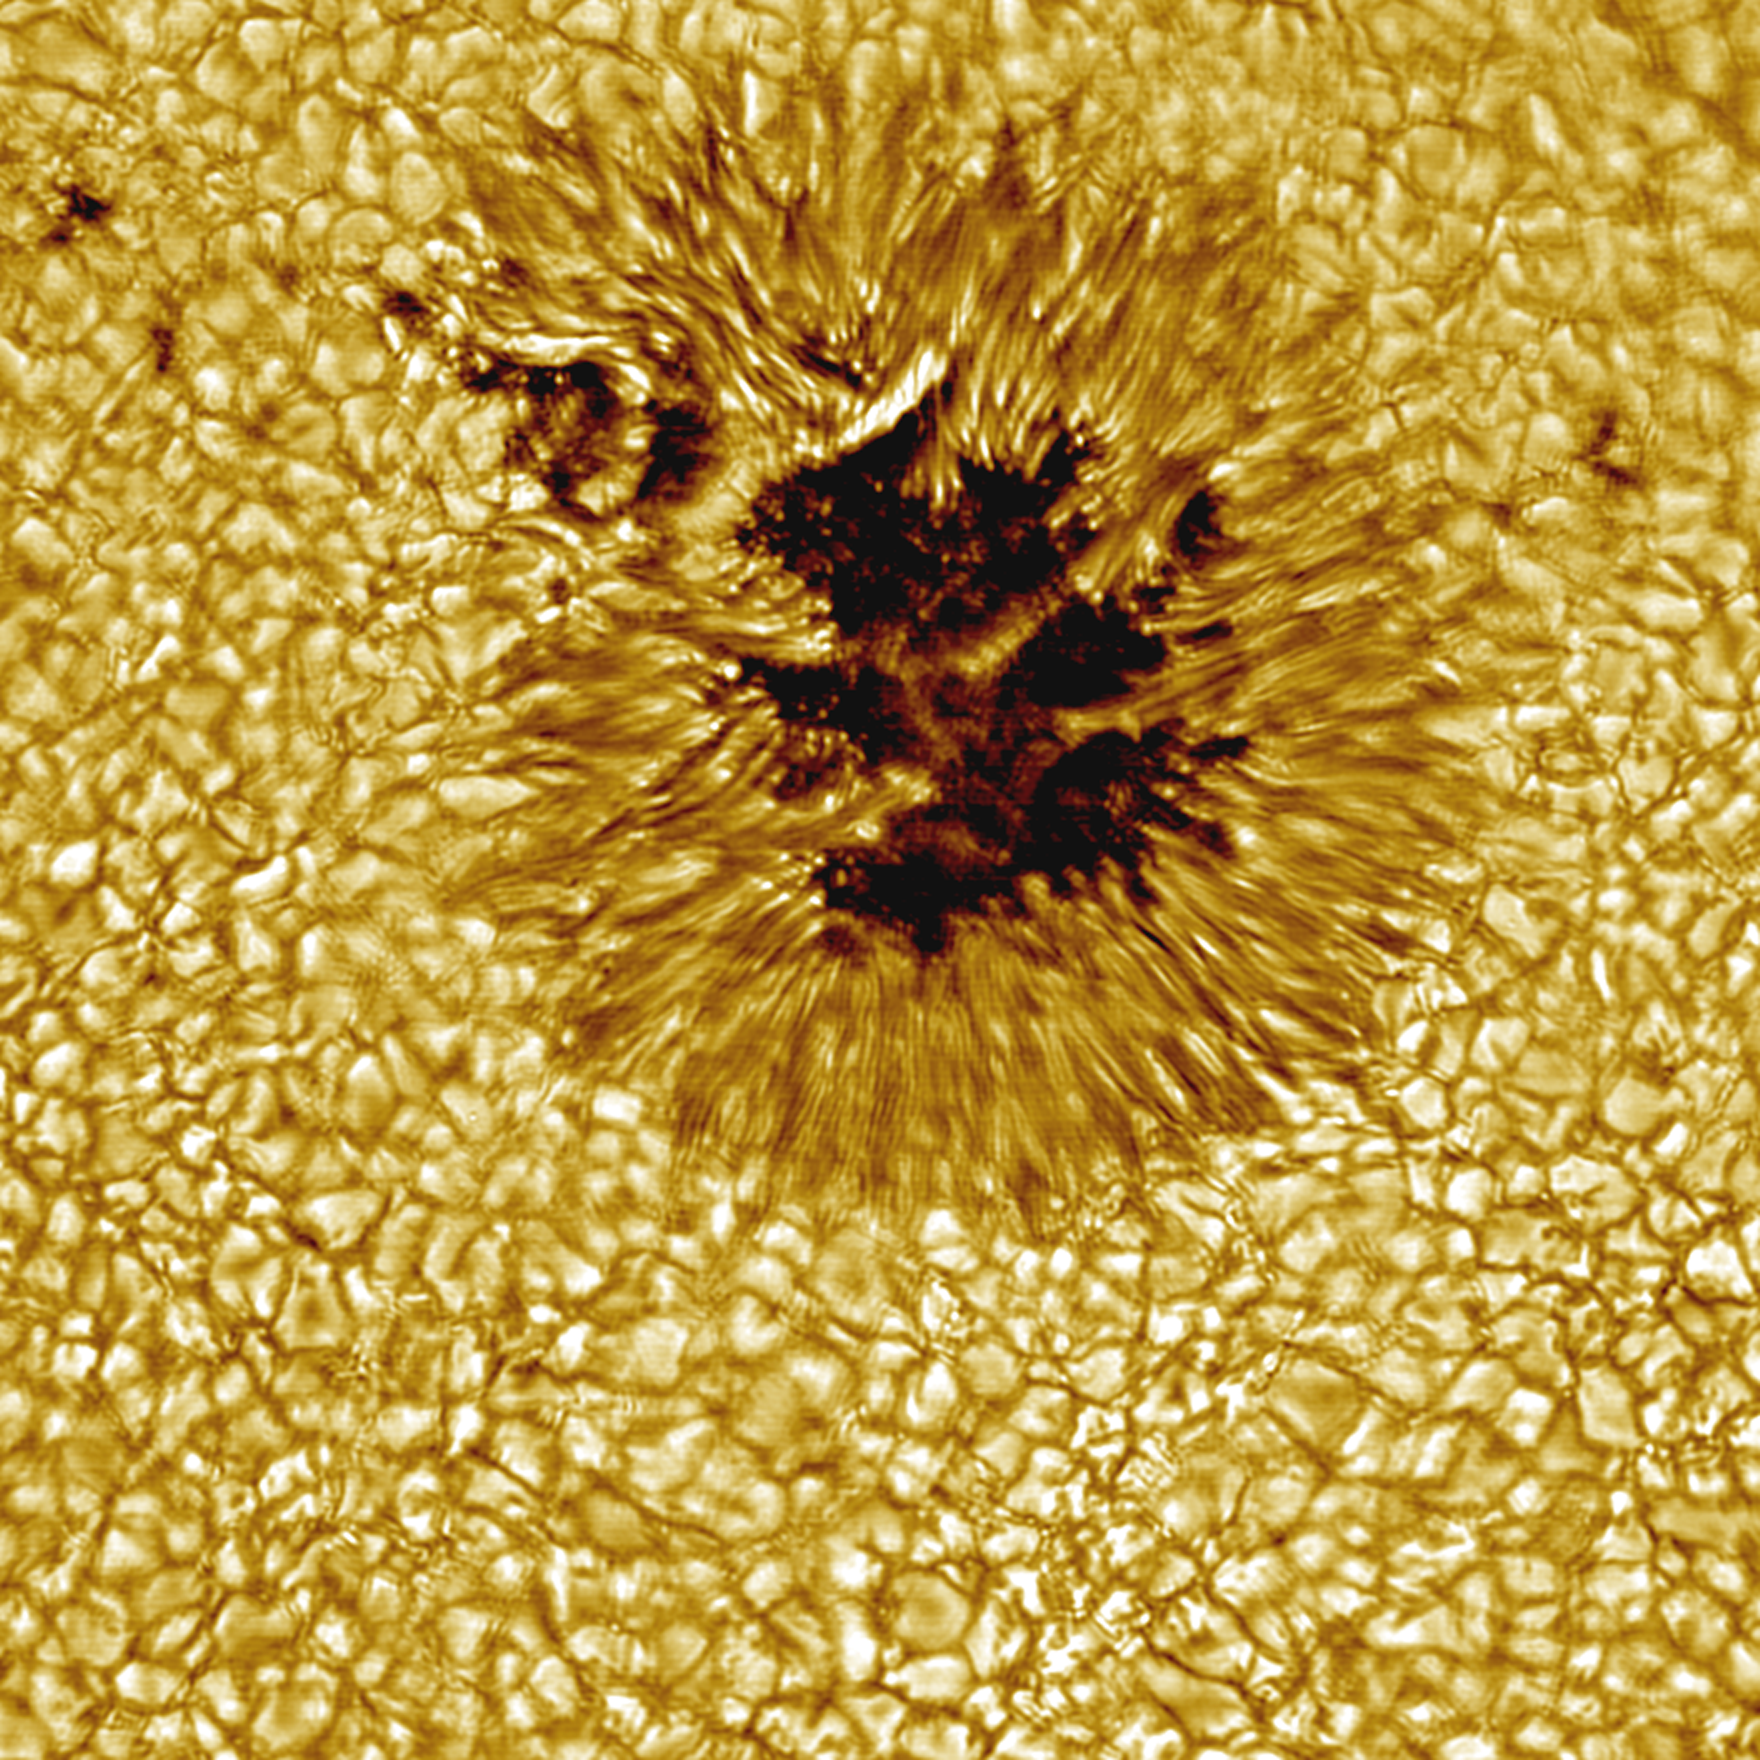

Sunspot from the NSO Sacramento Peak Vacuum Tower Telescope

This sunspot from the NSO Sacramento Peak Vacuum Tower Telescope, showing features on the scale of about 100 km, is representative of the images and results to be presented September 28 - October 2, 1998, at the 19th National Solar Observatory / Sacramento Peak Workshop on "High Resolution Solar Physics: Theory, Observations, and Techniques". The workshop is dedicated to Dr. Richard B. Dunn and the Vacuum Tower Telescope will be renamed in his honor during the workshop.

Credit: NOIRLab